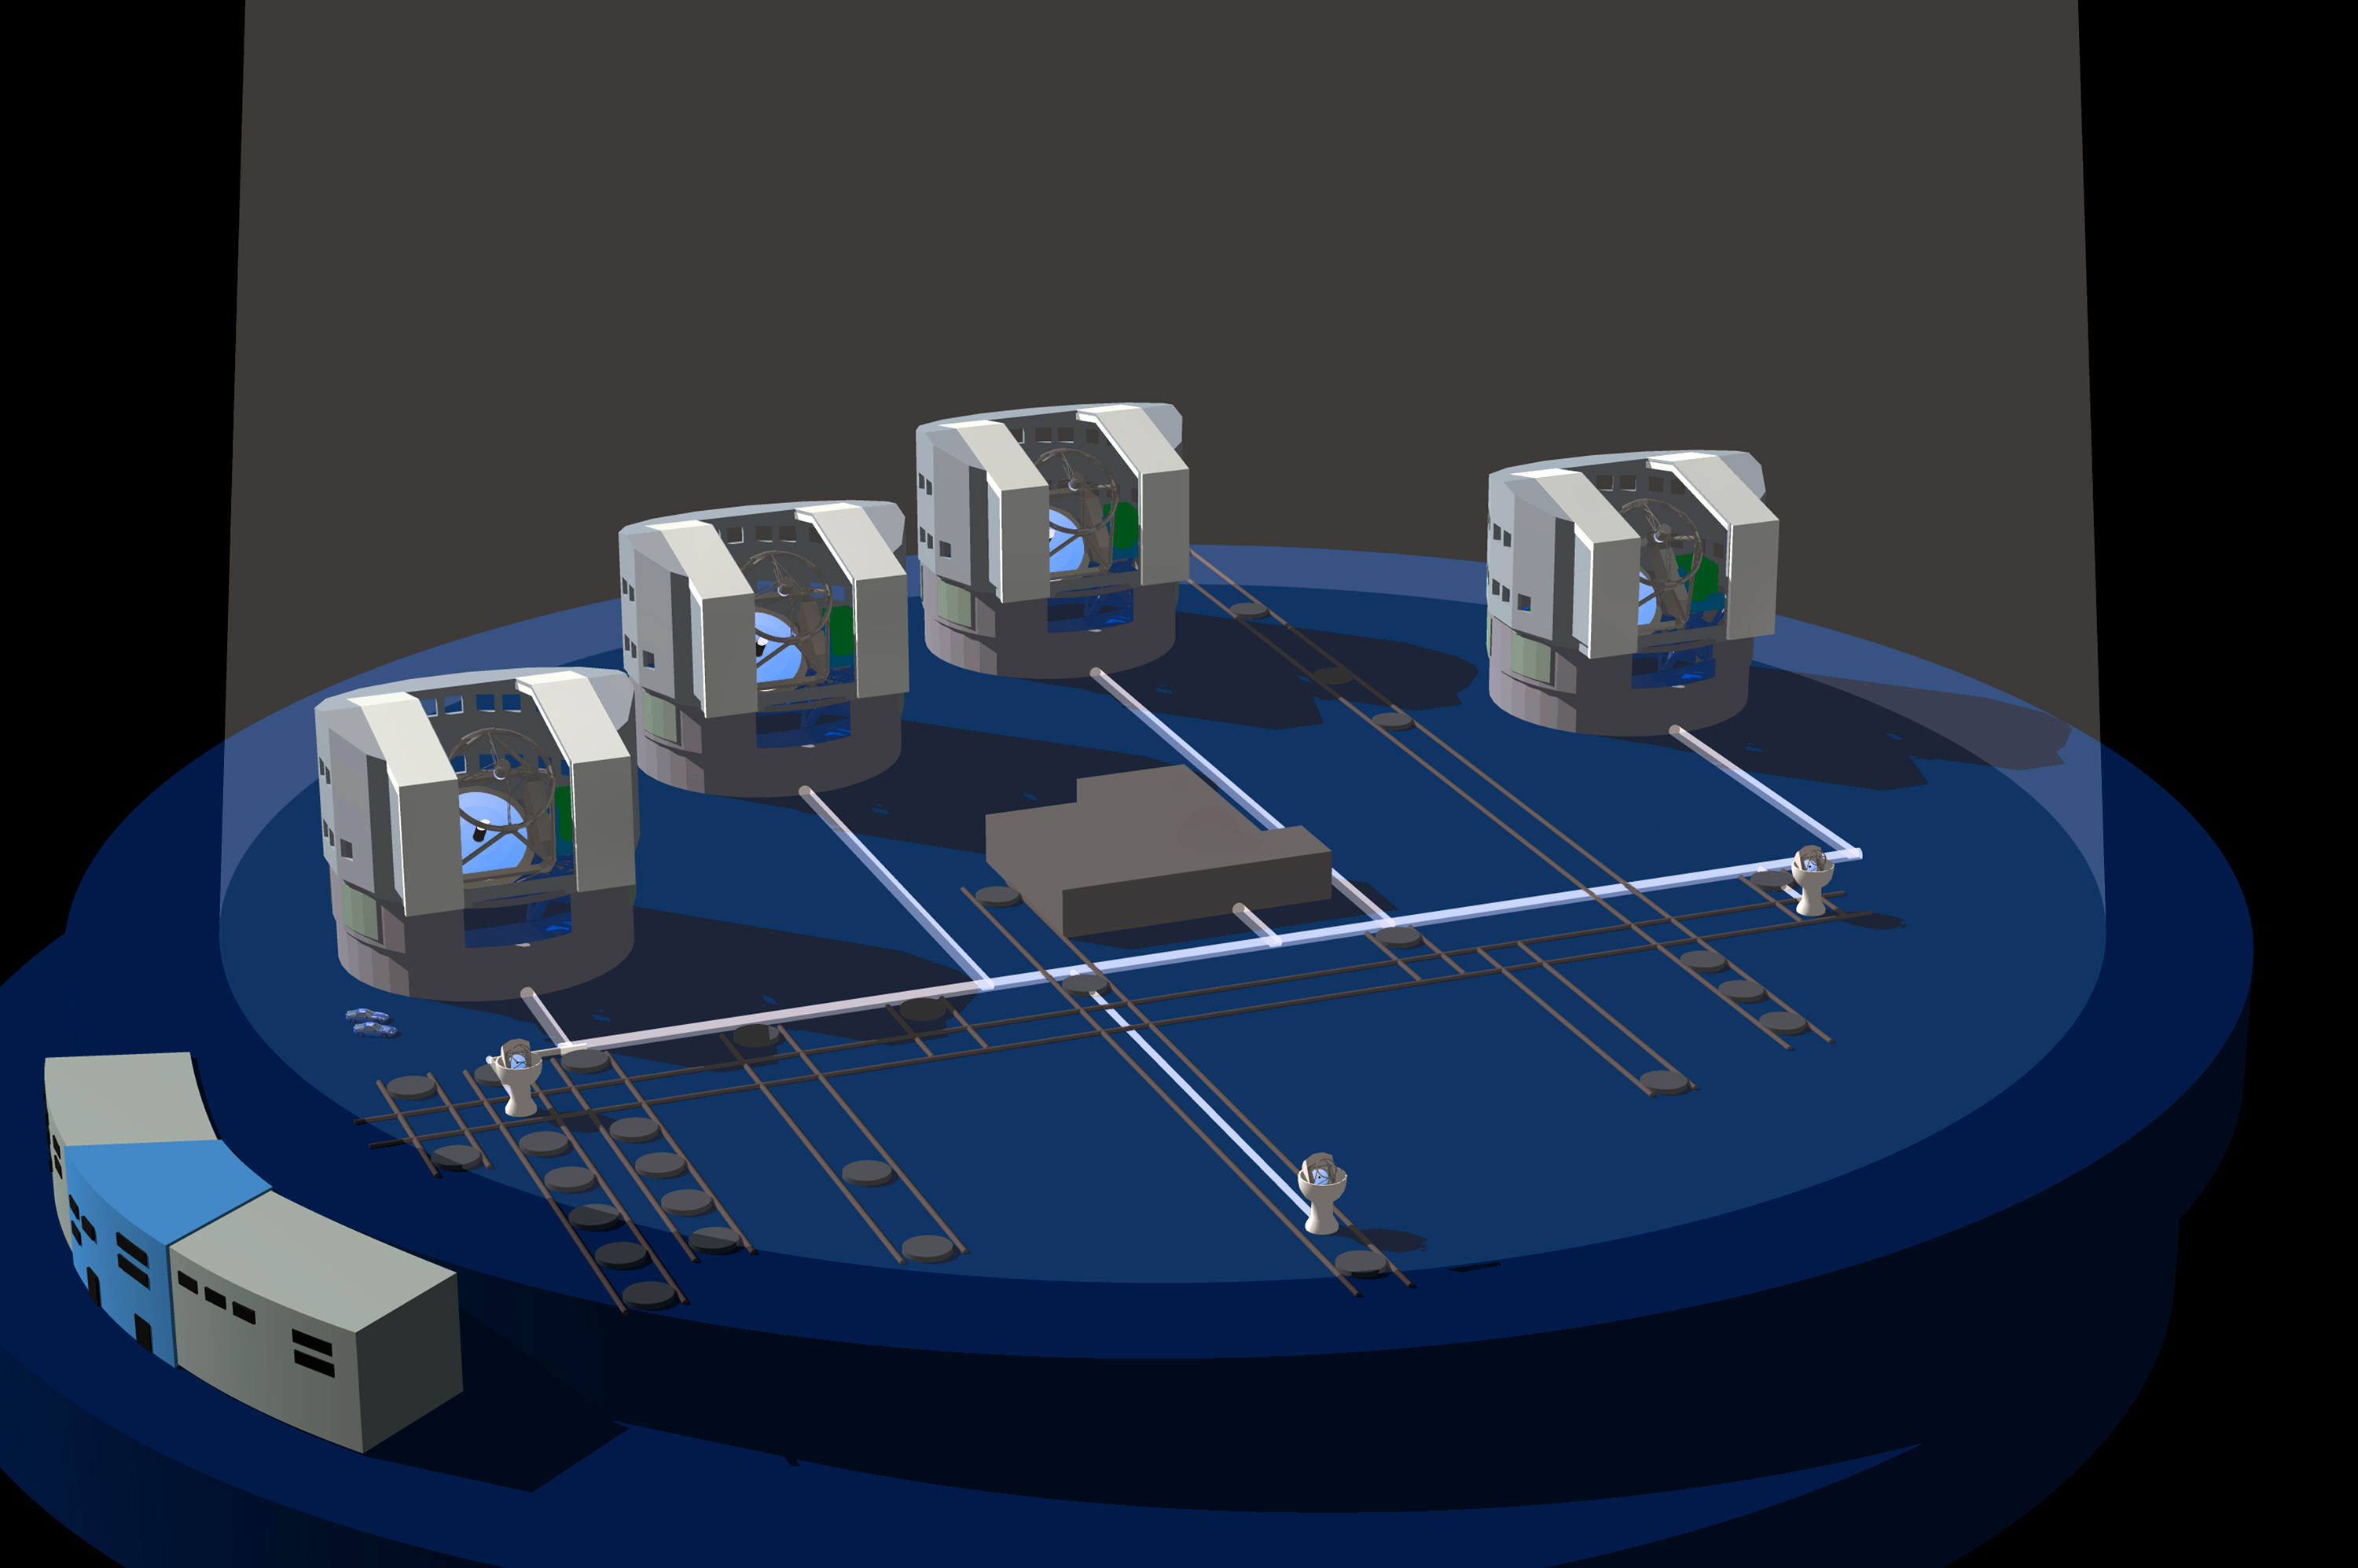

Interferometry will produce the sharpest images (1998)

Astronomers have long sought to improve the sensitivity and spatial resolution of their observations in order to see as far back in time and as sharply as possible.

One of the most exciting features of the VLT is the possibility to use it as a giant optical interferometer.

The VLT Interferometric Array (VLTI) with its four giant telescopes with main mirros of 8.2-m diameter and several 1.8-m auxiliary telescopes will represent the most sensitive interferometric device in the world. It will have a spatial resolution equivalent to that of a 200 meter diameter telescope covering the complete surface of Cerro Paranal. It would in principle be able to see an astronaut on the surface of the Moon, 400,000 km away.

This schematic representation of the VLTI components shows how light from the telescopes (in the form of collimated beams) is directed underground towards the delay-line tunnel and comes together in the centrally located Interferometric Laboratory. This is where the sharpest optical astronomical images of all times will be recorded.

The VLTI is expected to lead to a wealth of exciting scientific results ranging from the direct detection of planets around nearby stars that are separated from the parent star by more than a few milliarcseconds, to the nuclei of active galaxies.

It is foreseen that when VLTI will become fully operational in the 2005 - 2010 time frame, a majority of astronomical observations will be carried out with this unique facility.

Credit: ESO